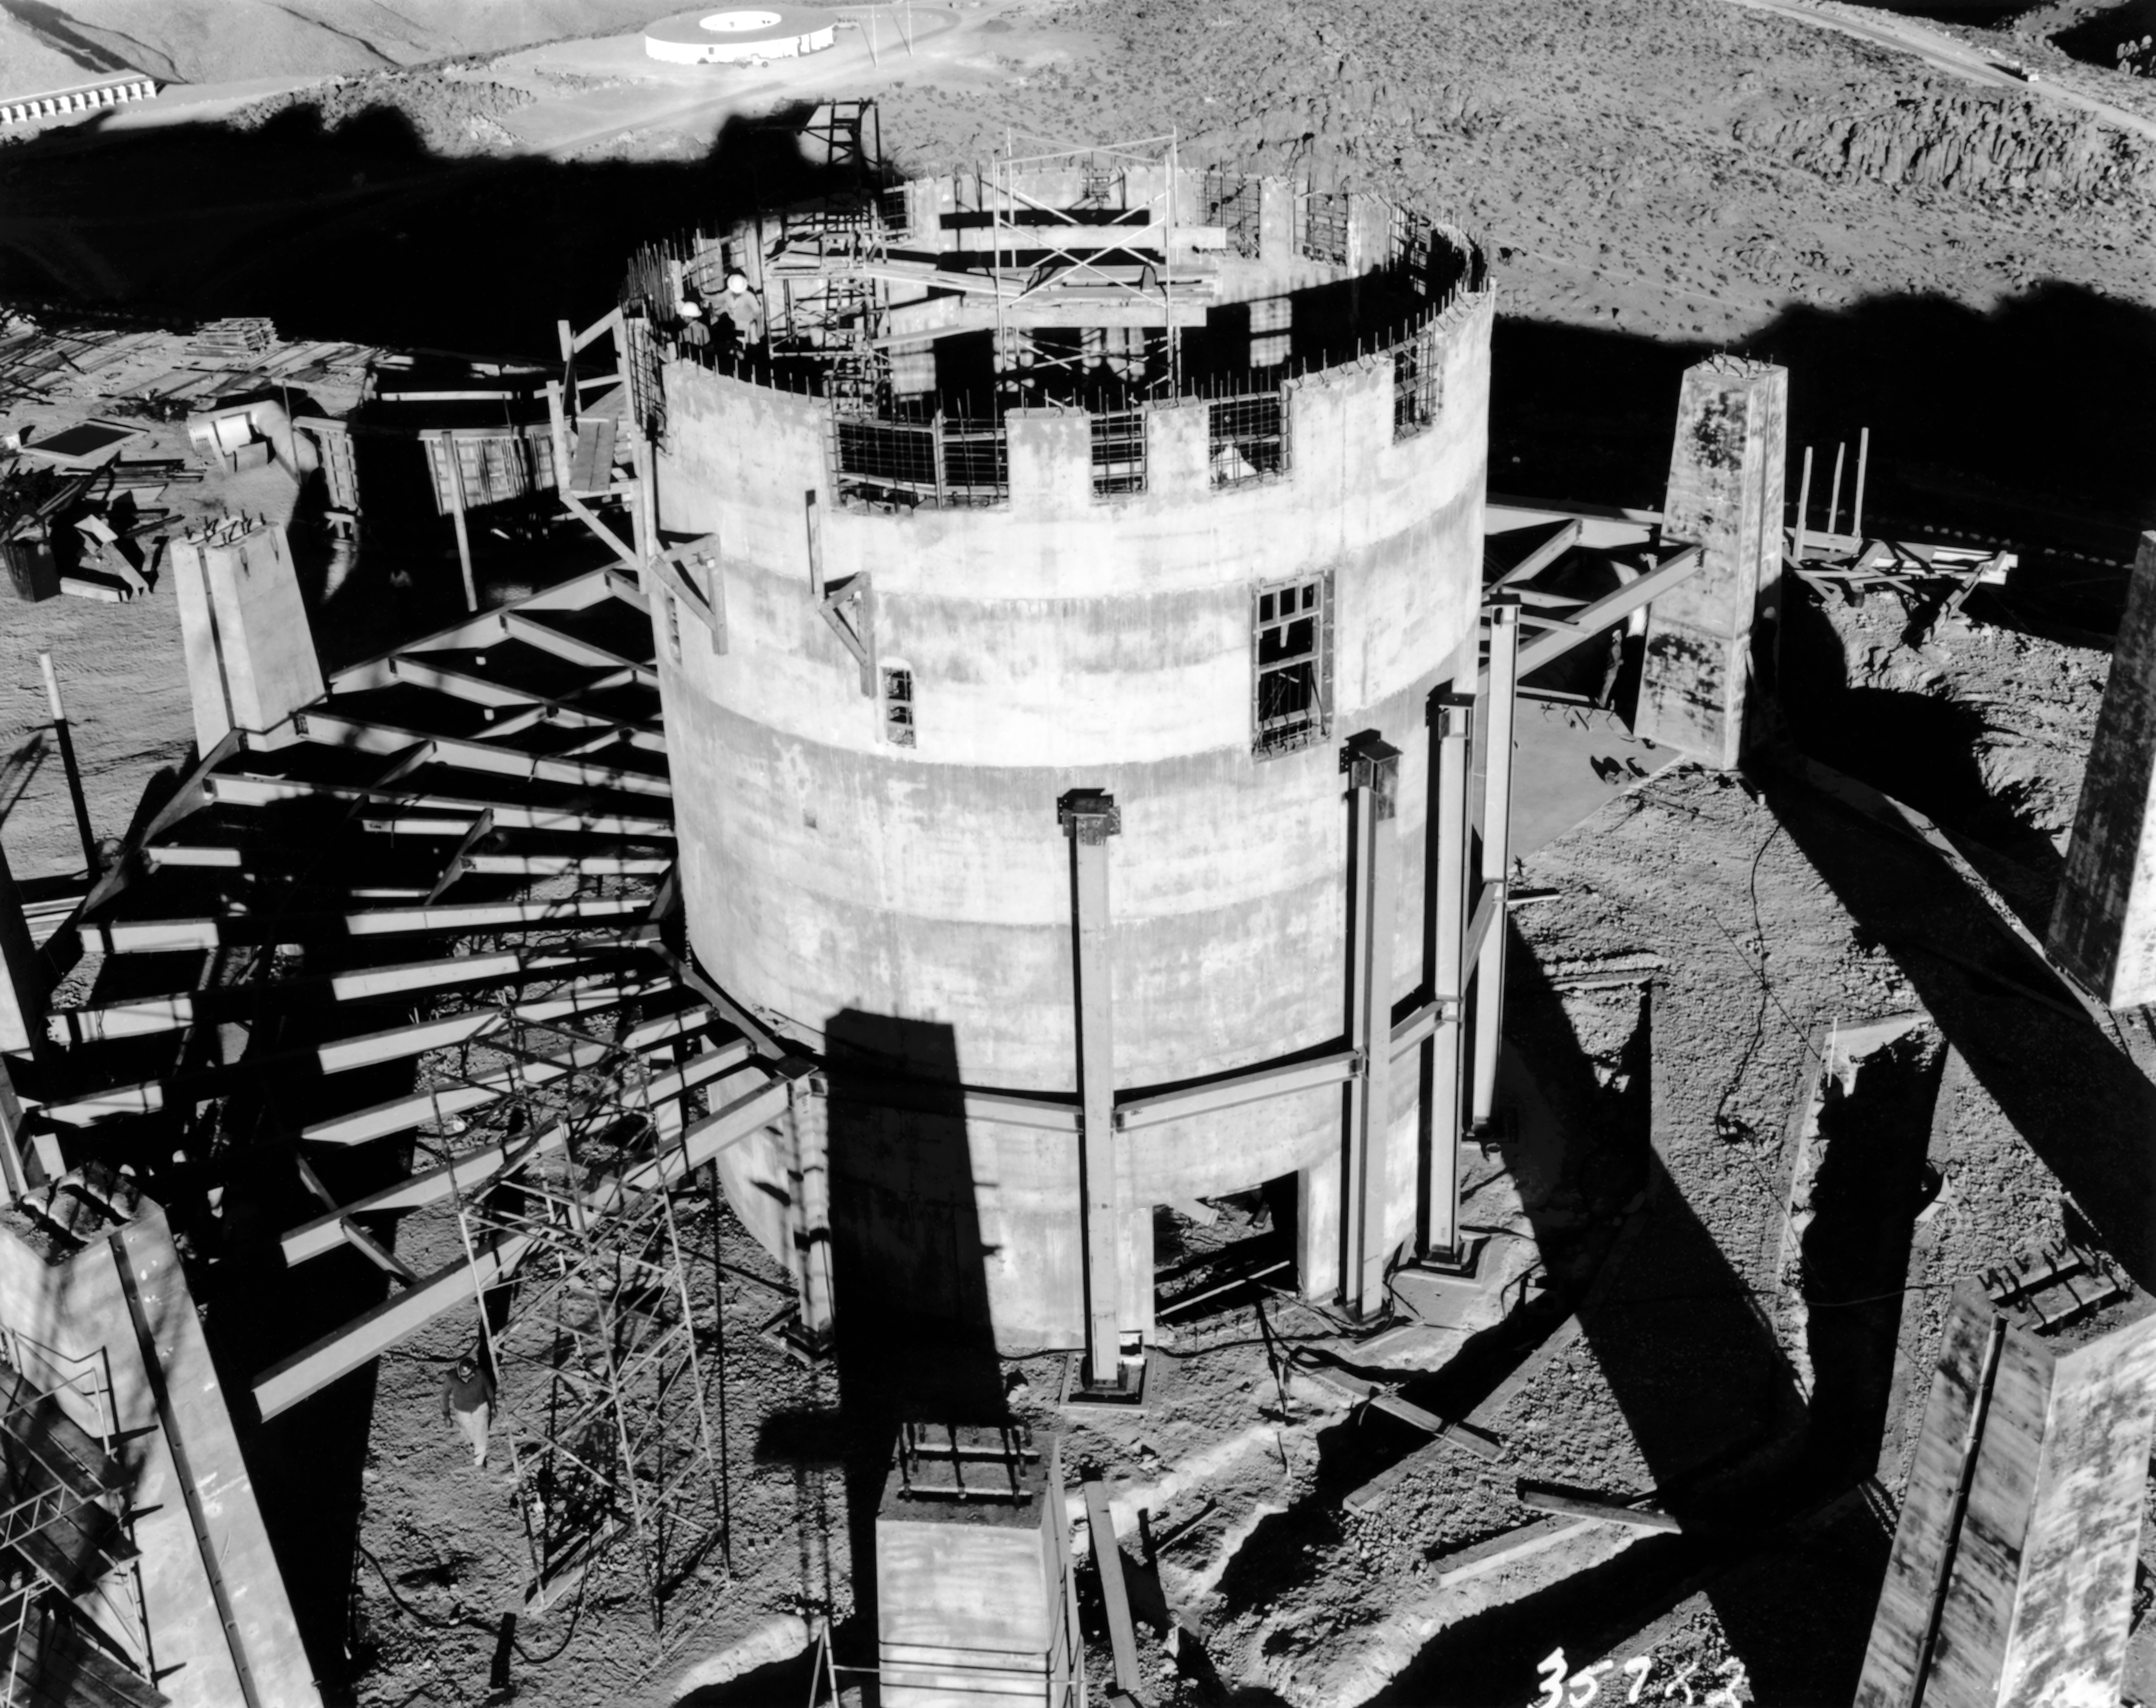

CTIO History - Construction on Víctor M. Blanco 4-meter Telescope

A historical photo of the construction of the Víctor M. Blanco 4-meter Telescope at Cerro Tololo Inter-American Observatory (CTIO), a Program of NSF NOIRLab, in Chile with the round administration office bulding in the background.

This image is part of NSF NOIRLab’s historical archives.

Credit: CTIO/NOIRLab/NSF/AURA/R. González